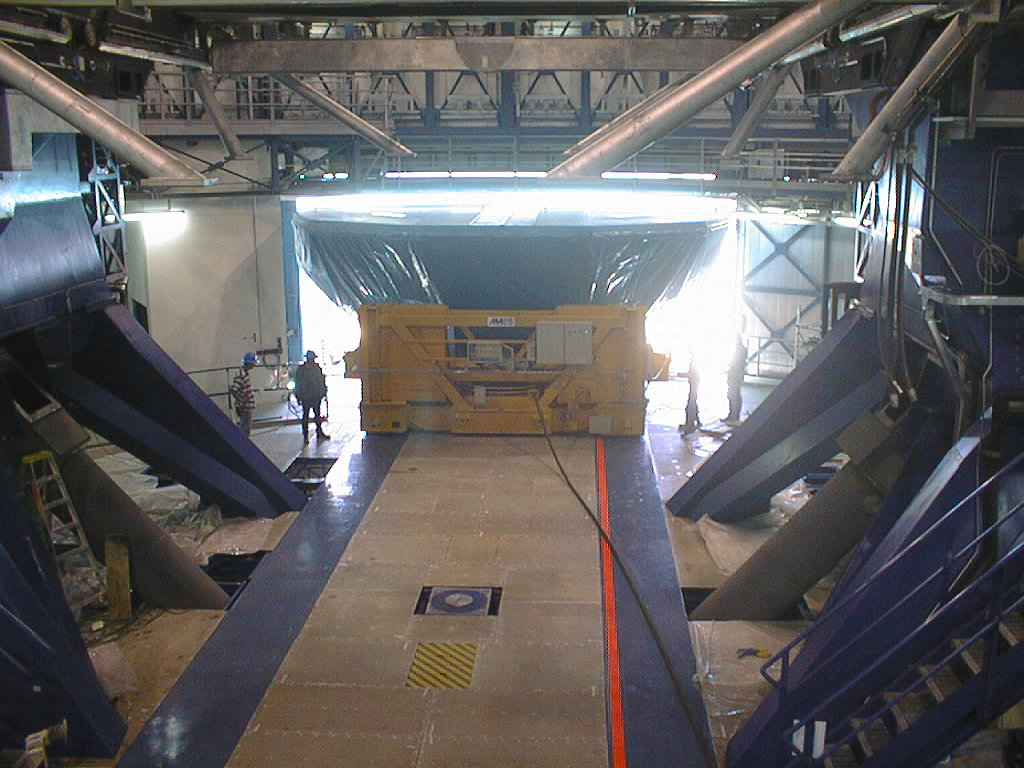

Installation of the M1 cell and mirror

VLT assembly work at the ESO Paranal Observatory. Entering the UT1 enclosure through the wide door. On the floor in the foreground are the strips on which the air cushion carriage moves - the red line is for guiding. (Photo obtained on March 4, 1998).

Credit: ESO